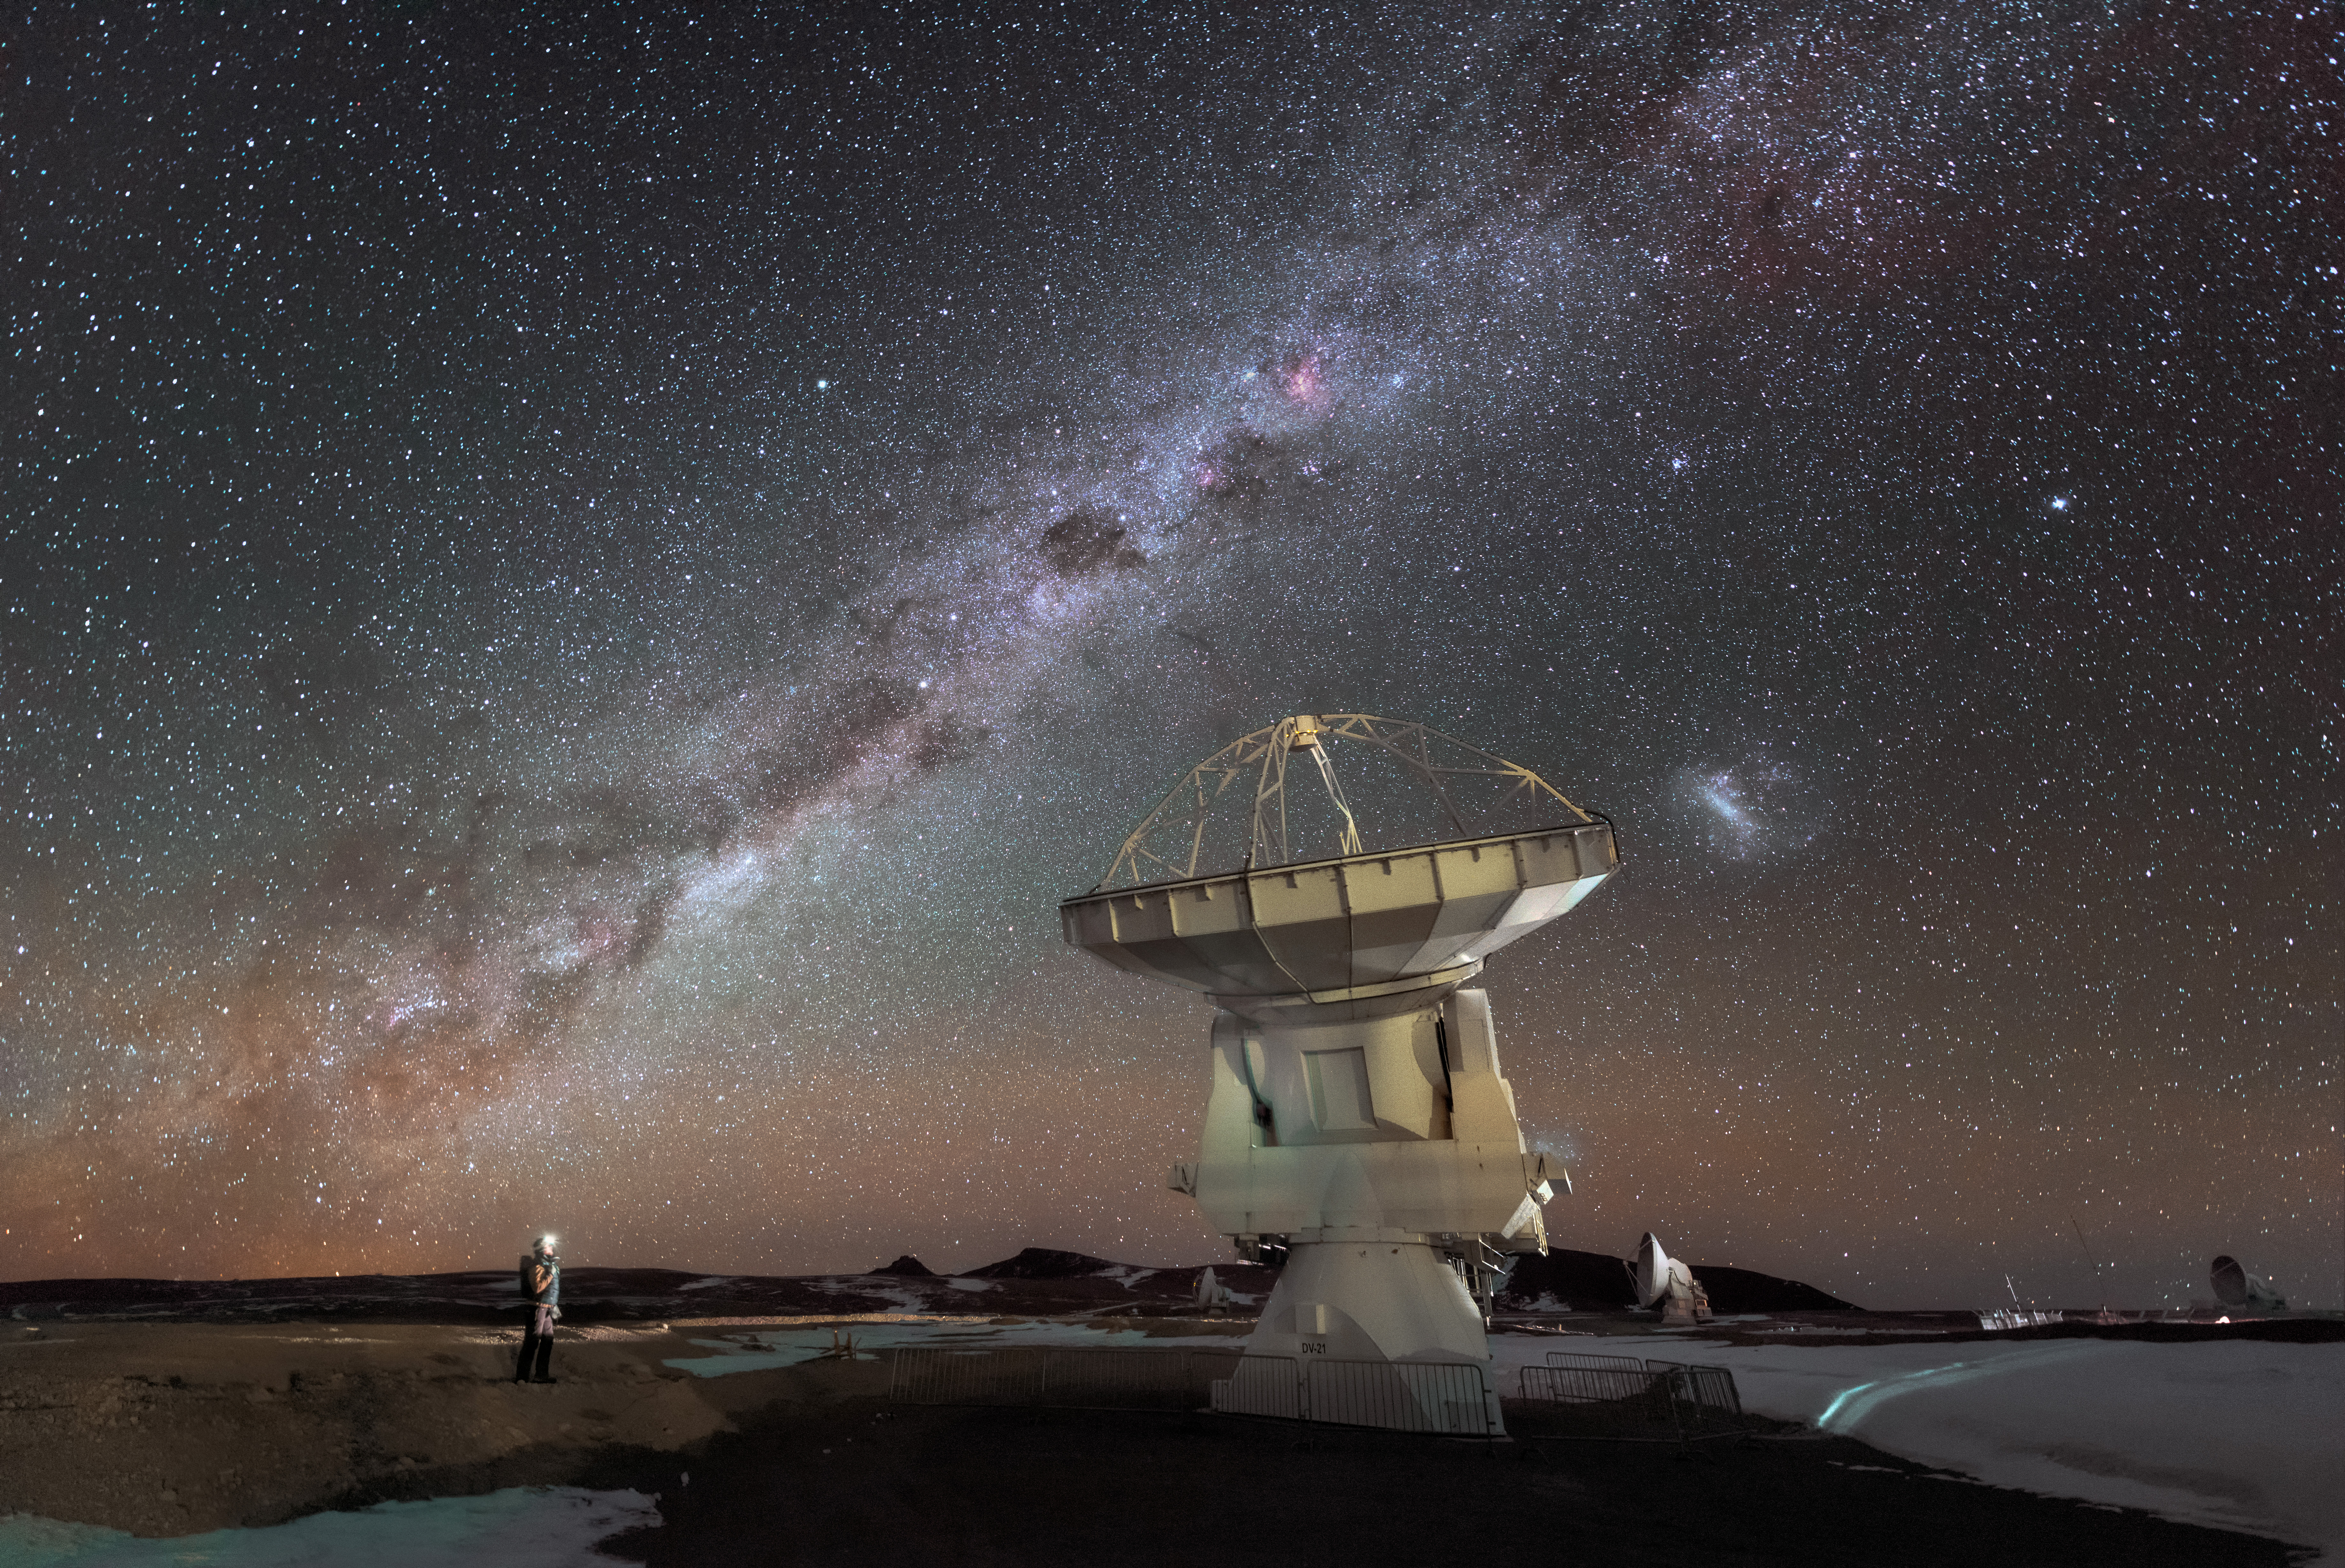

Checking-in on ALMA

A person checks in on one of the 66 antennas that constitute ALMA.

Credit: D. Kordan (ESO)